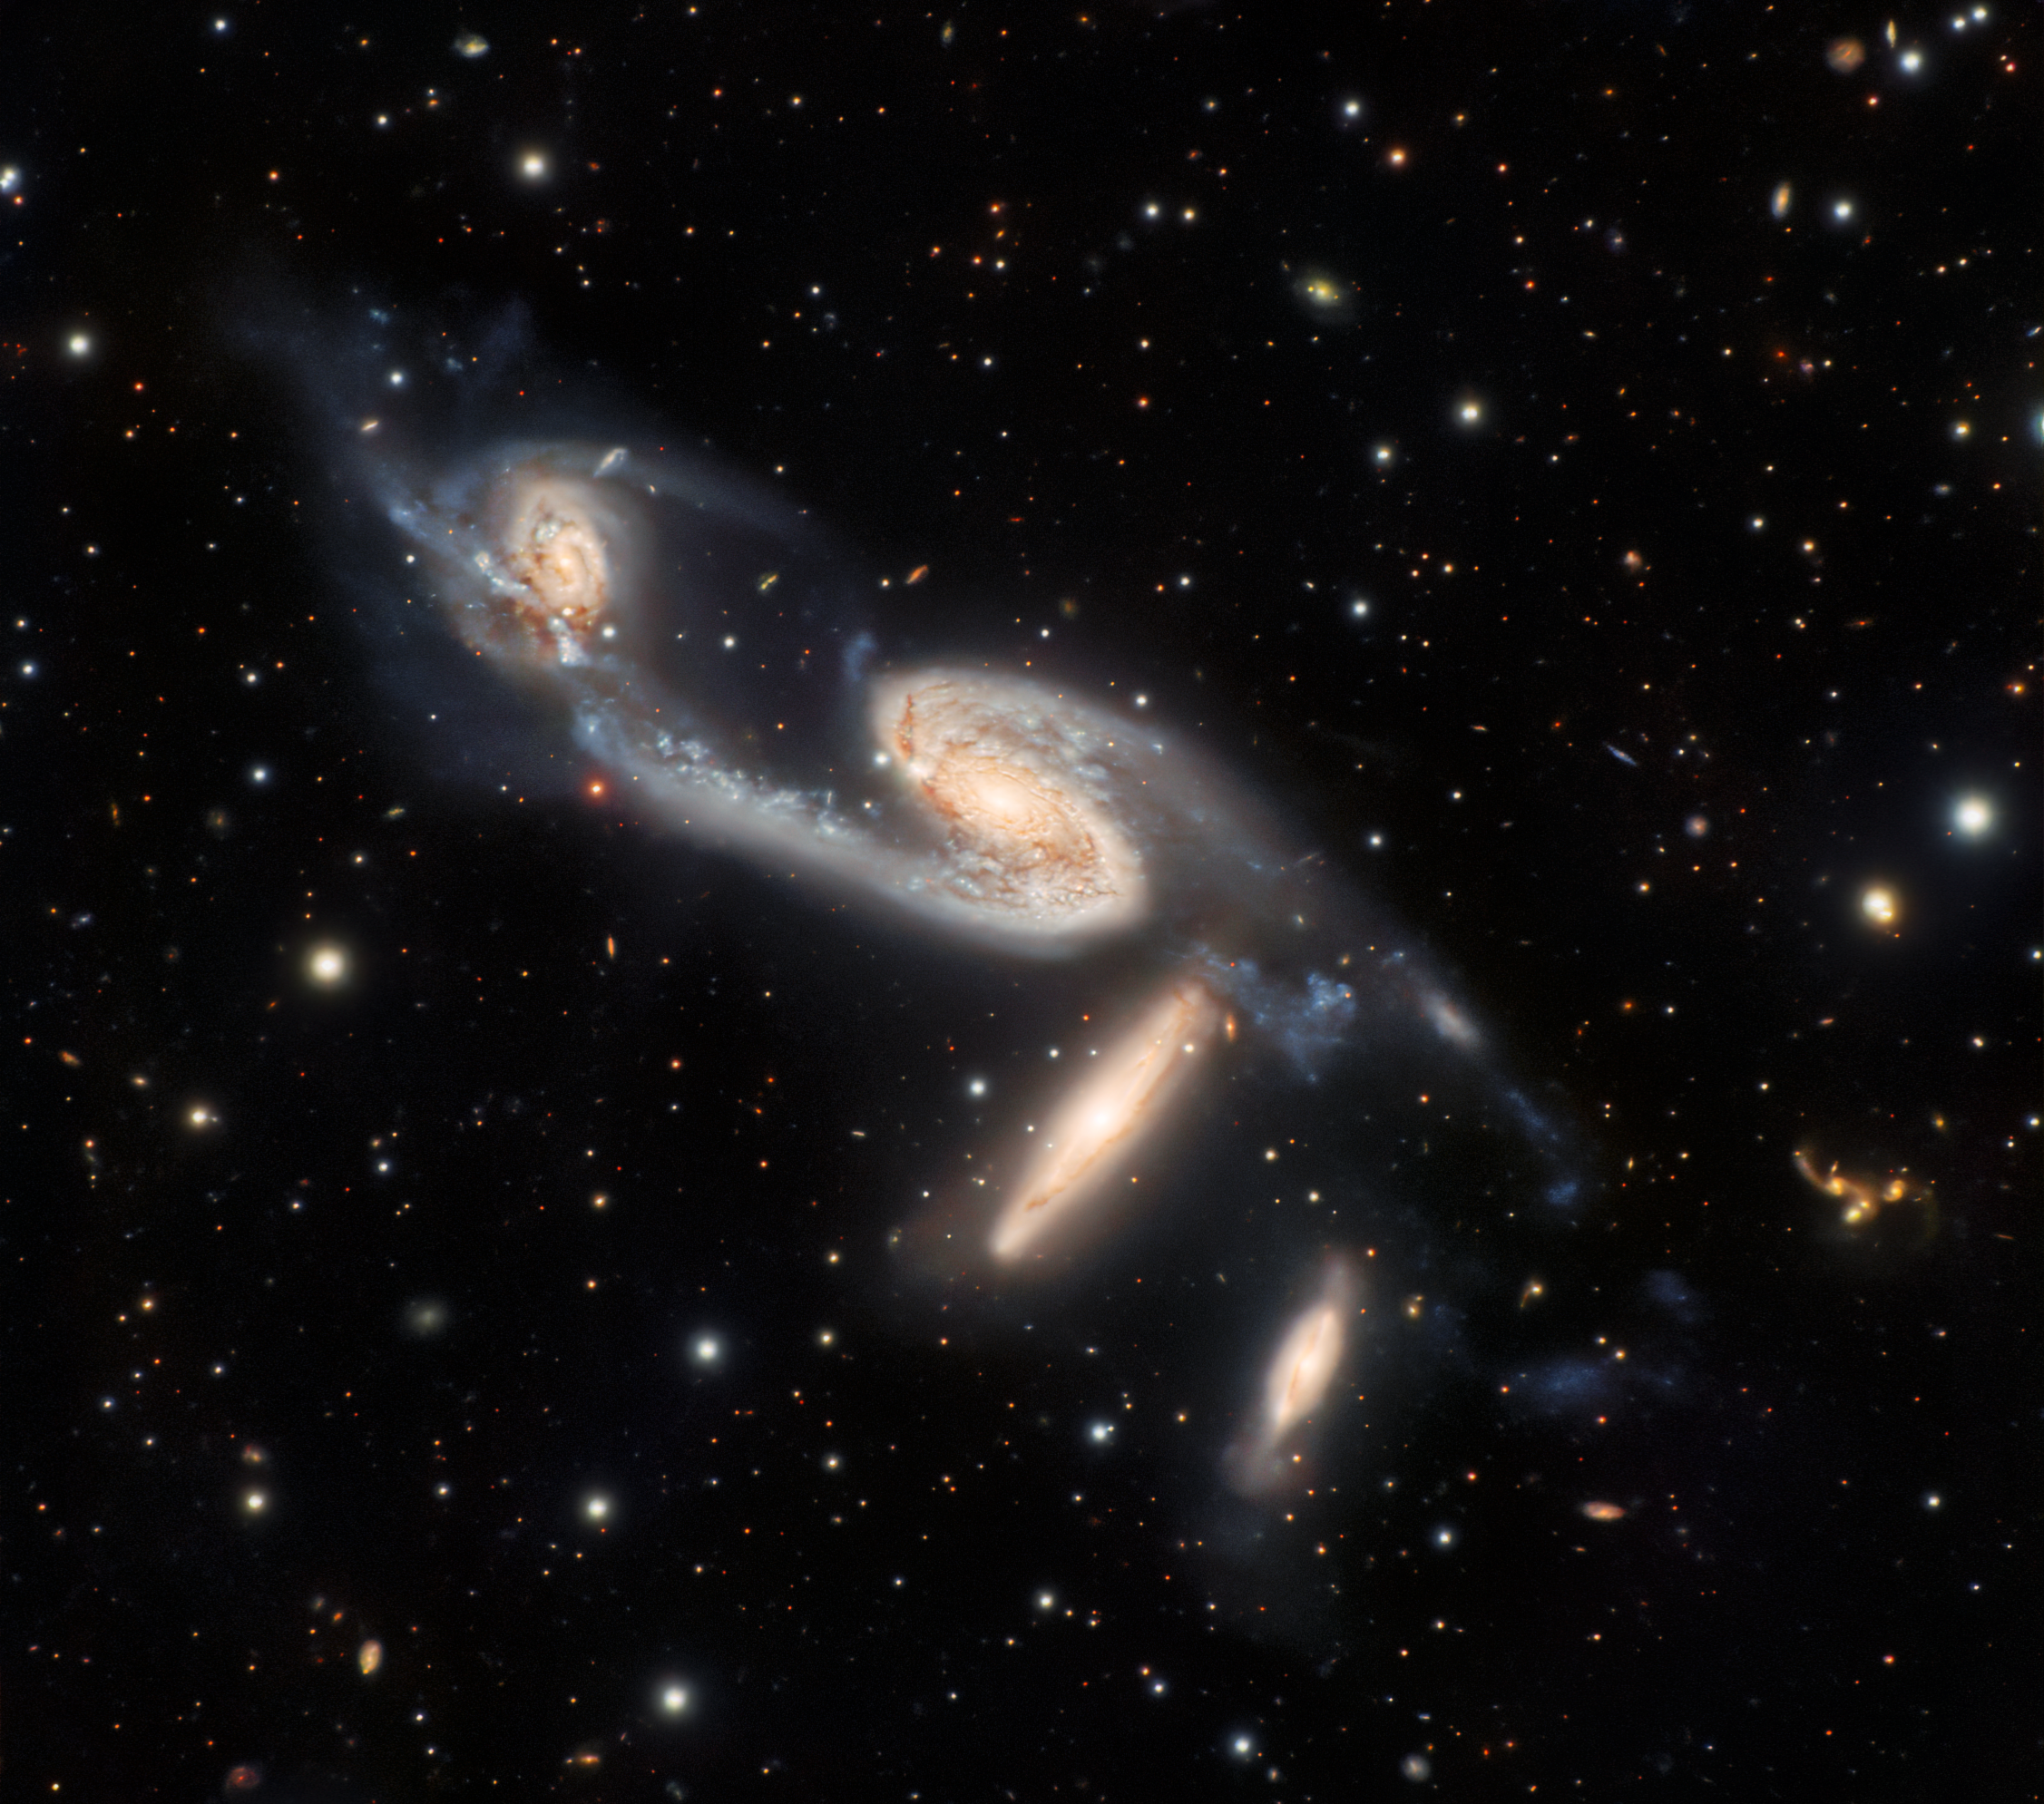

Galactic Quartet

A quartet of interacting galaxies is captured in this observation from Gemini South, which is one of the twin telescopes of the International Gemini Observatory, operated by NSF NOIRLab. The four galaxies in this image are collectively known as NGC 6845, and lie roughly 270 million light-years from Earth in a constellation named, appropriately, Telescopium. This constellation is one of a handful named after scientific instruments rather than animals or mythological figures.

The galaxies in NGC 6845 come in two varieties: the pair of galaxies at the top of this image are well-defined spiral galaxies whereas the two below them are disk-shaped lenticular galaxies. Connecting the galaxies is evidence of star-forming regions and filaments made of stars detached from their original galaxies. Being relatively close neighbors, the galaxies in NGC 6845 are interacting. These gravitational interactions are subtly distorting the galaxies in NGC 6845, and astronomers believe that the two spiral galaxies will eventually evolve into lenticular galaxies.

Credit: International Gemini Observatory/NOIRLab/NSF/AURA/G. Gimeno, R. J. Díaz, H. DottoriImage processing: T.A. Rector (University of Alaska Anchorage/NSF NOIRLab), M. Zamani (NSF NOIRLab) & D. de Martin (NSF NOIRLab)